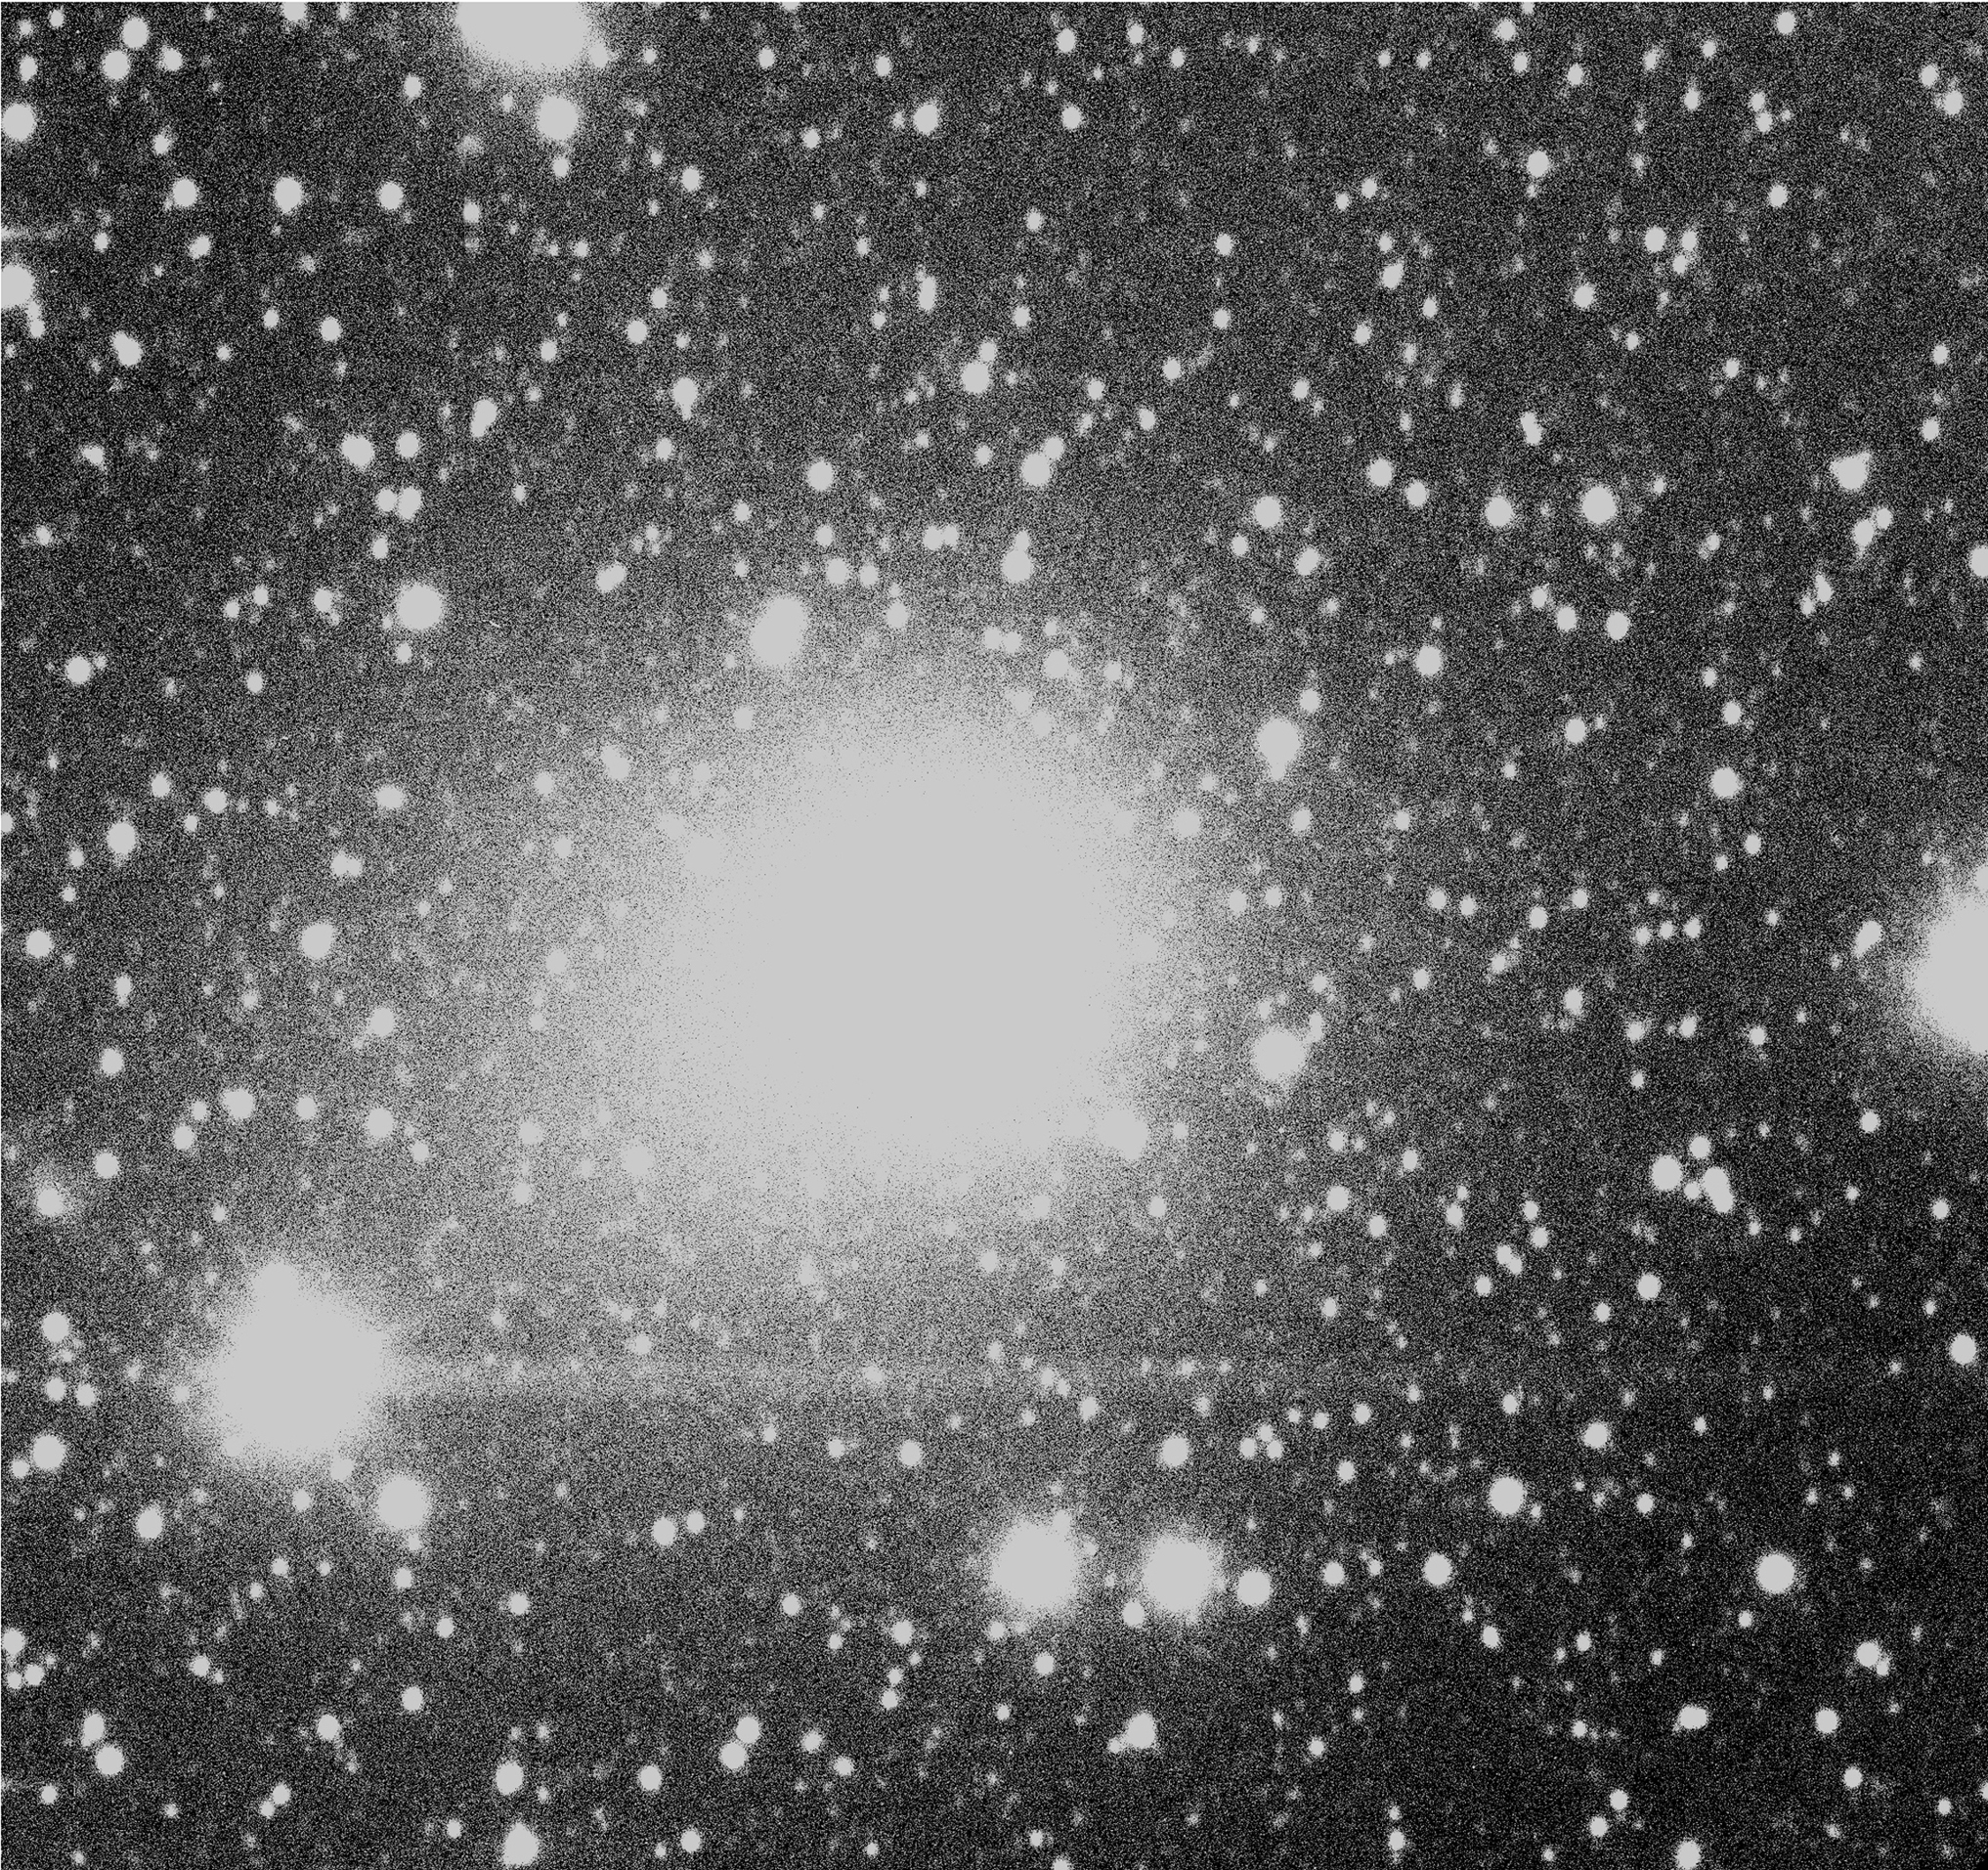

The enormous coma of comet Hale-Bopp

This photo is a "sum" of the three exposures that served as the basis for the colour image. It has been contrast-enhanced to show the truly enormous size of the comet's coma, over 3 arcmin across. The optical reflection from the bright star to the lower left was also enhanced by this process.

Credit: ESO